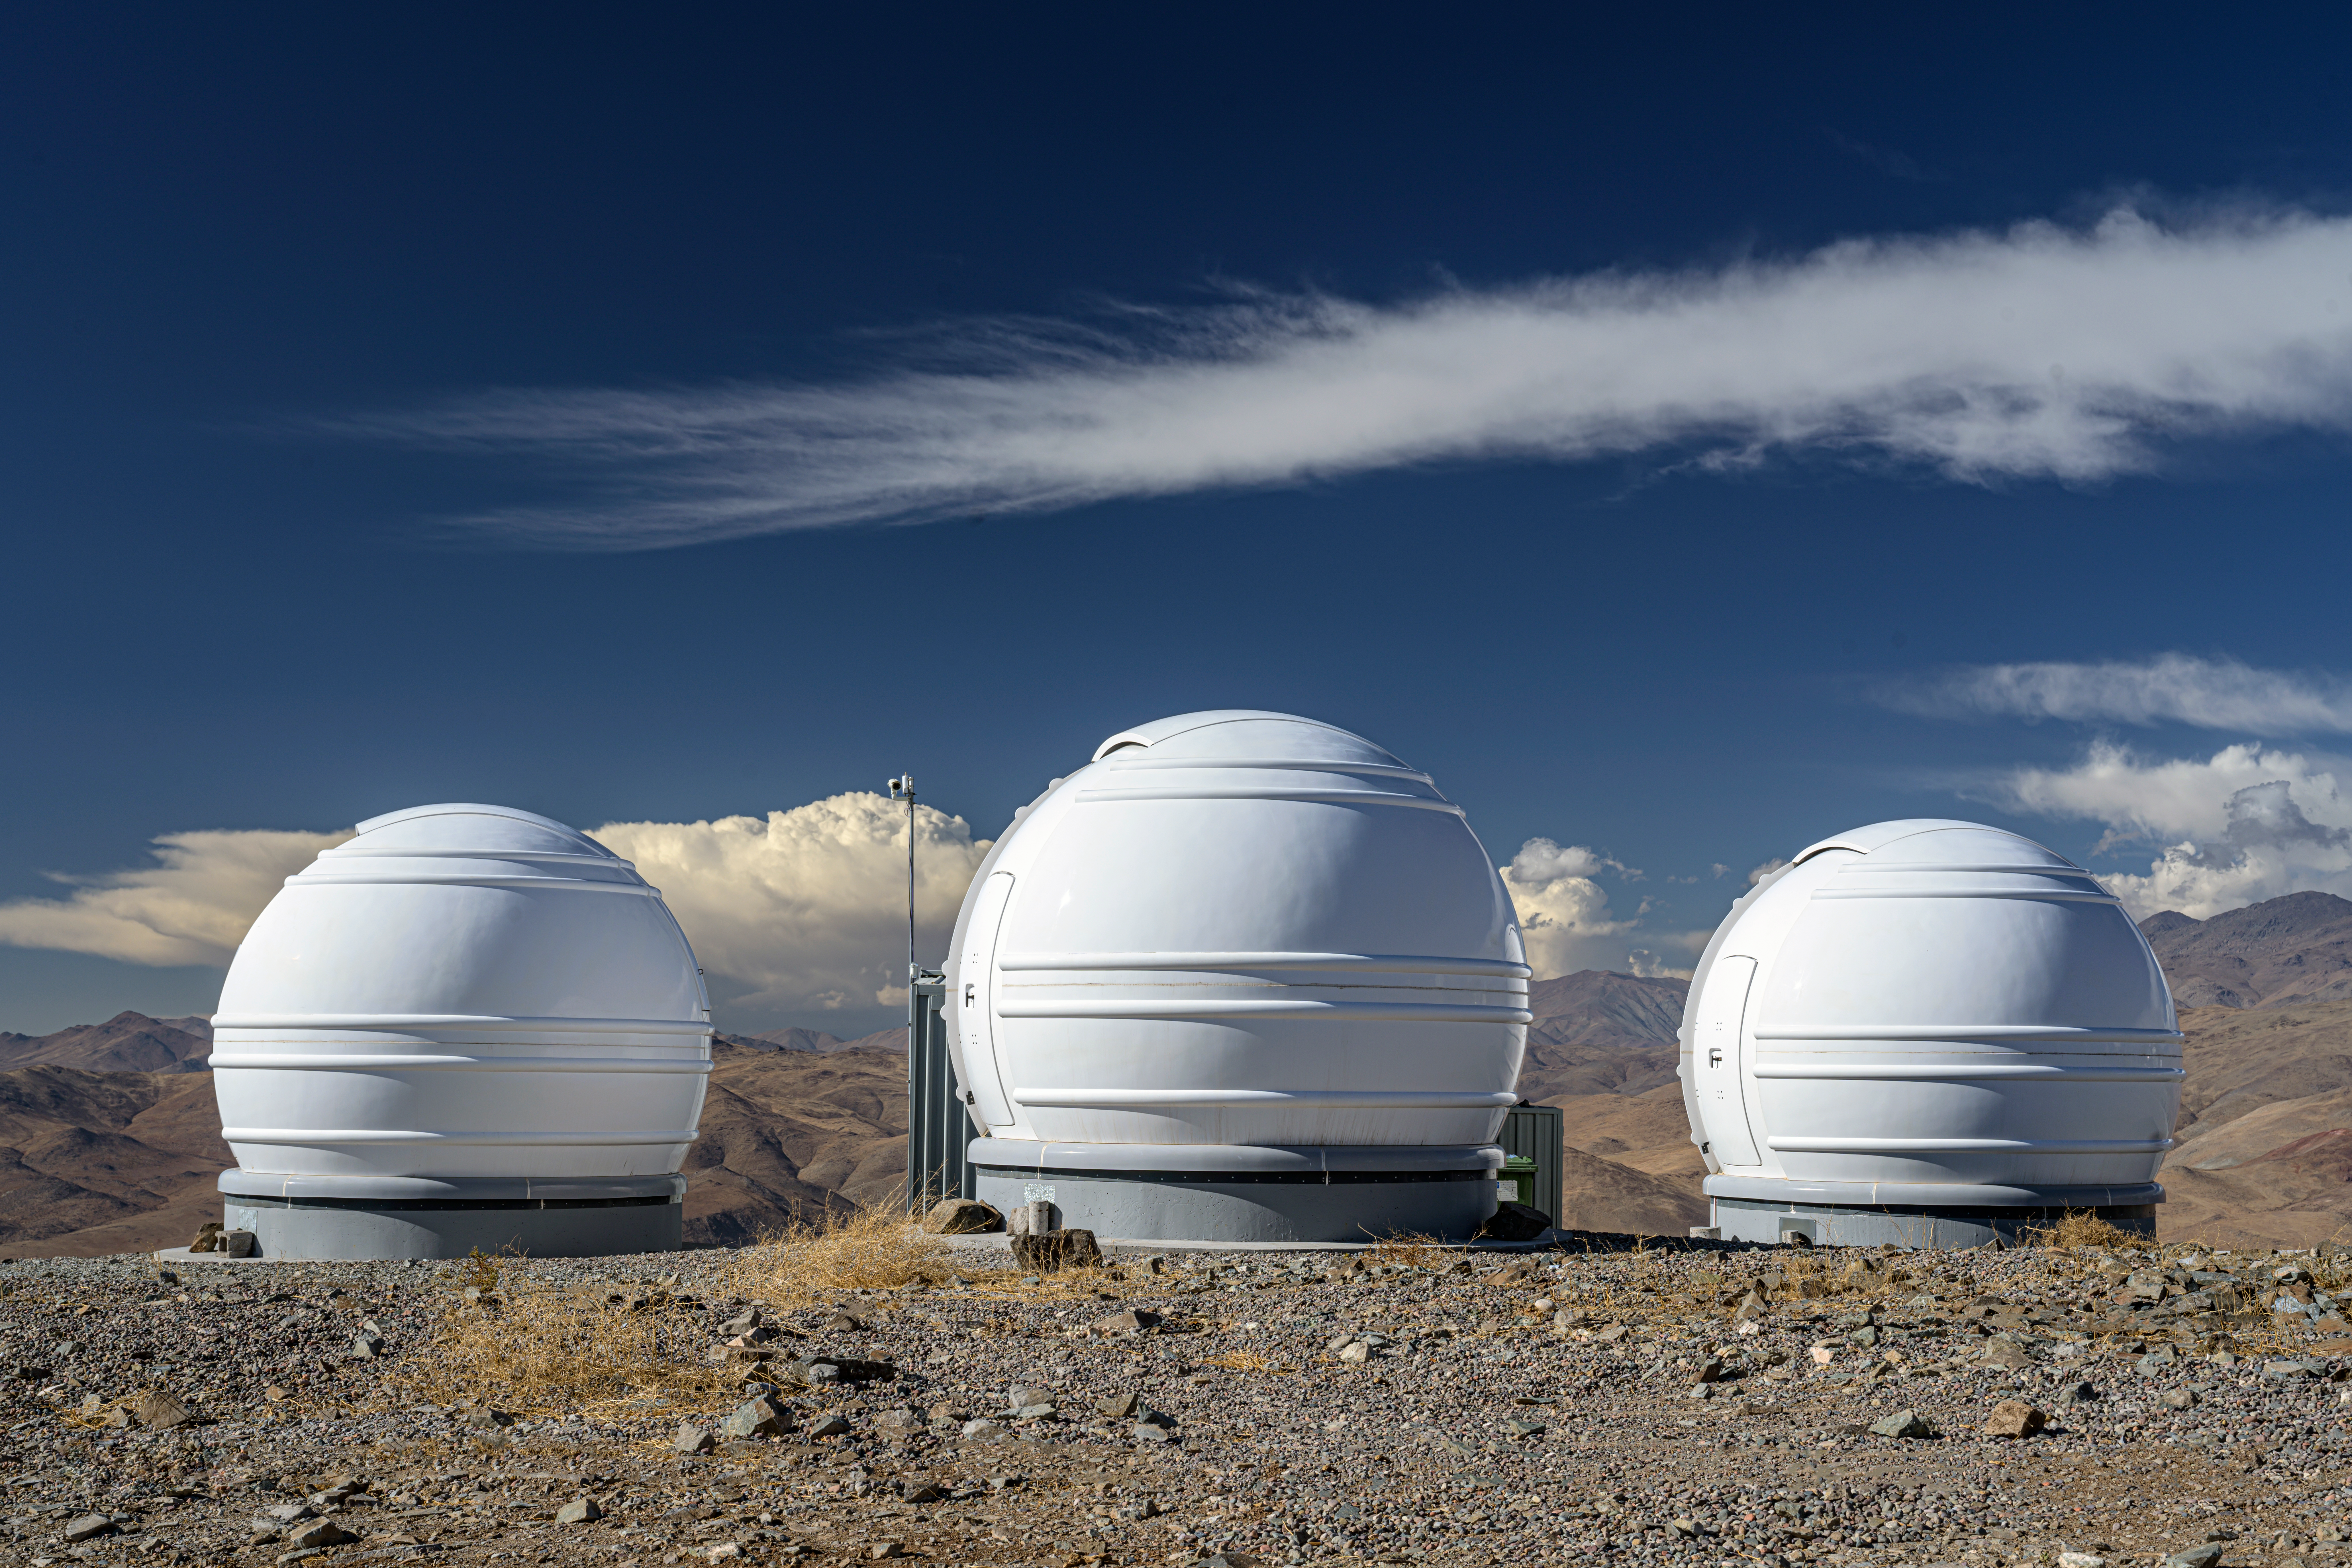

ExTrA telescopes

ESO's La Silla Observatory is home to many telescopes, including the French national ExTrA project. These three 60-centimetre telescopes utilise the transit method to detect Earth-sized exoplanets in our Milky Way galaxy.

Credit: ESO/A. Ghizzi Panizza (www.albertoghizzipanizza.com)